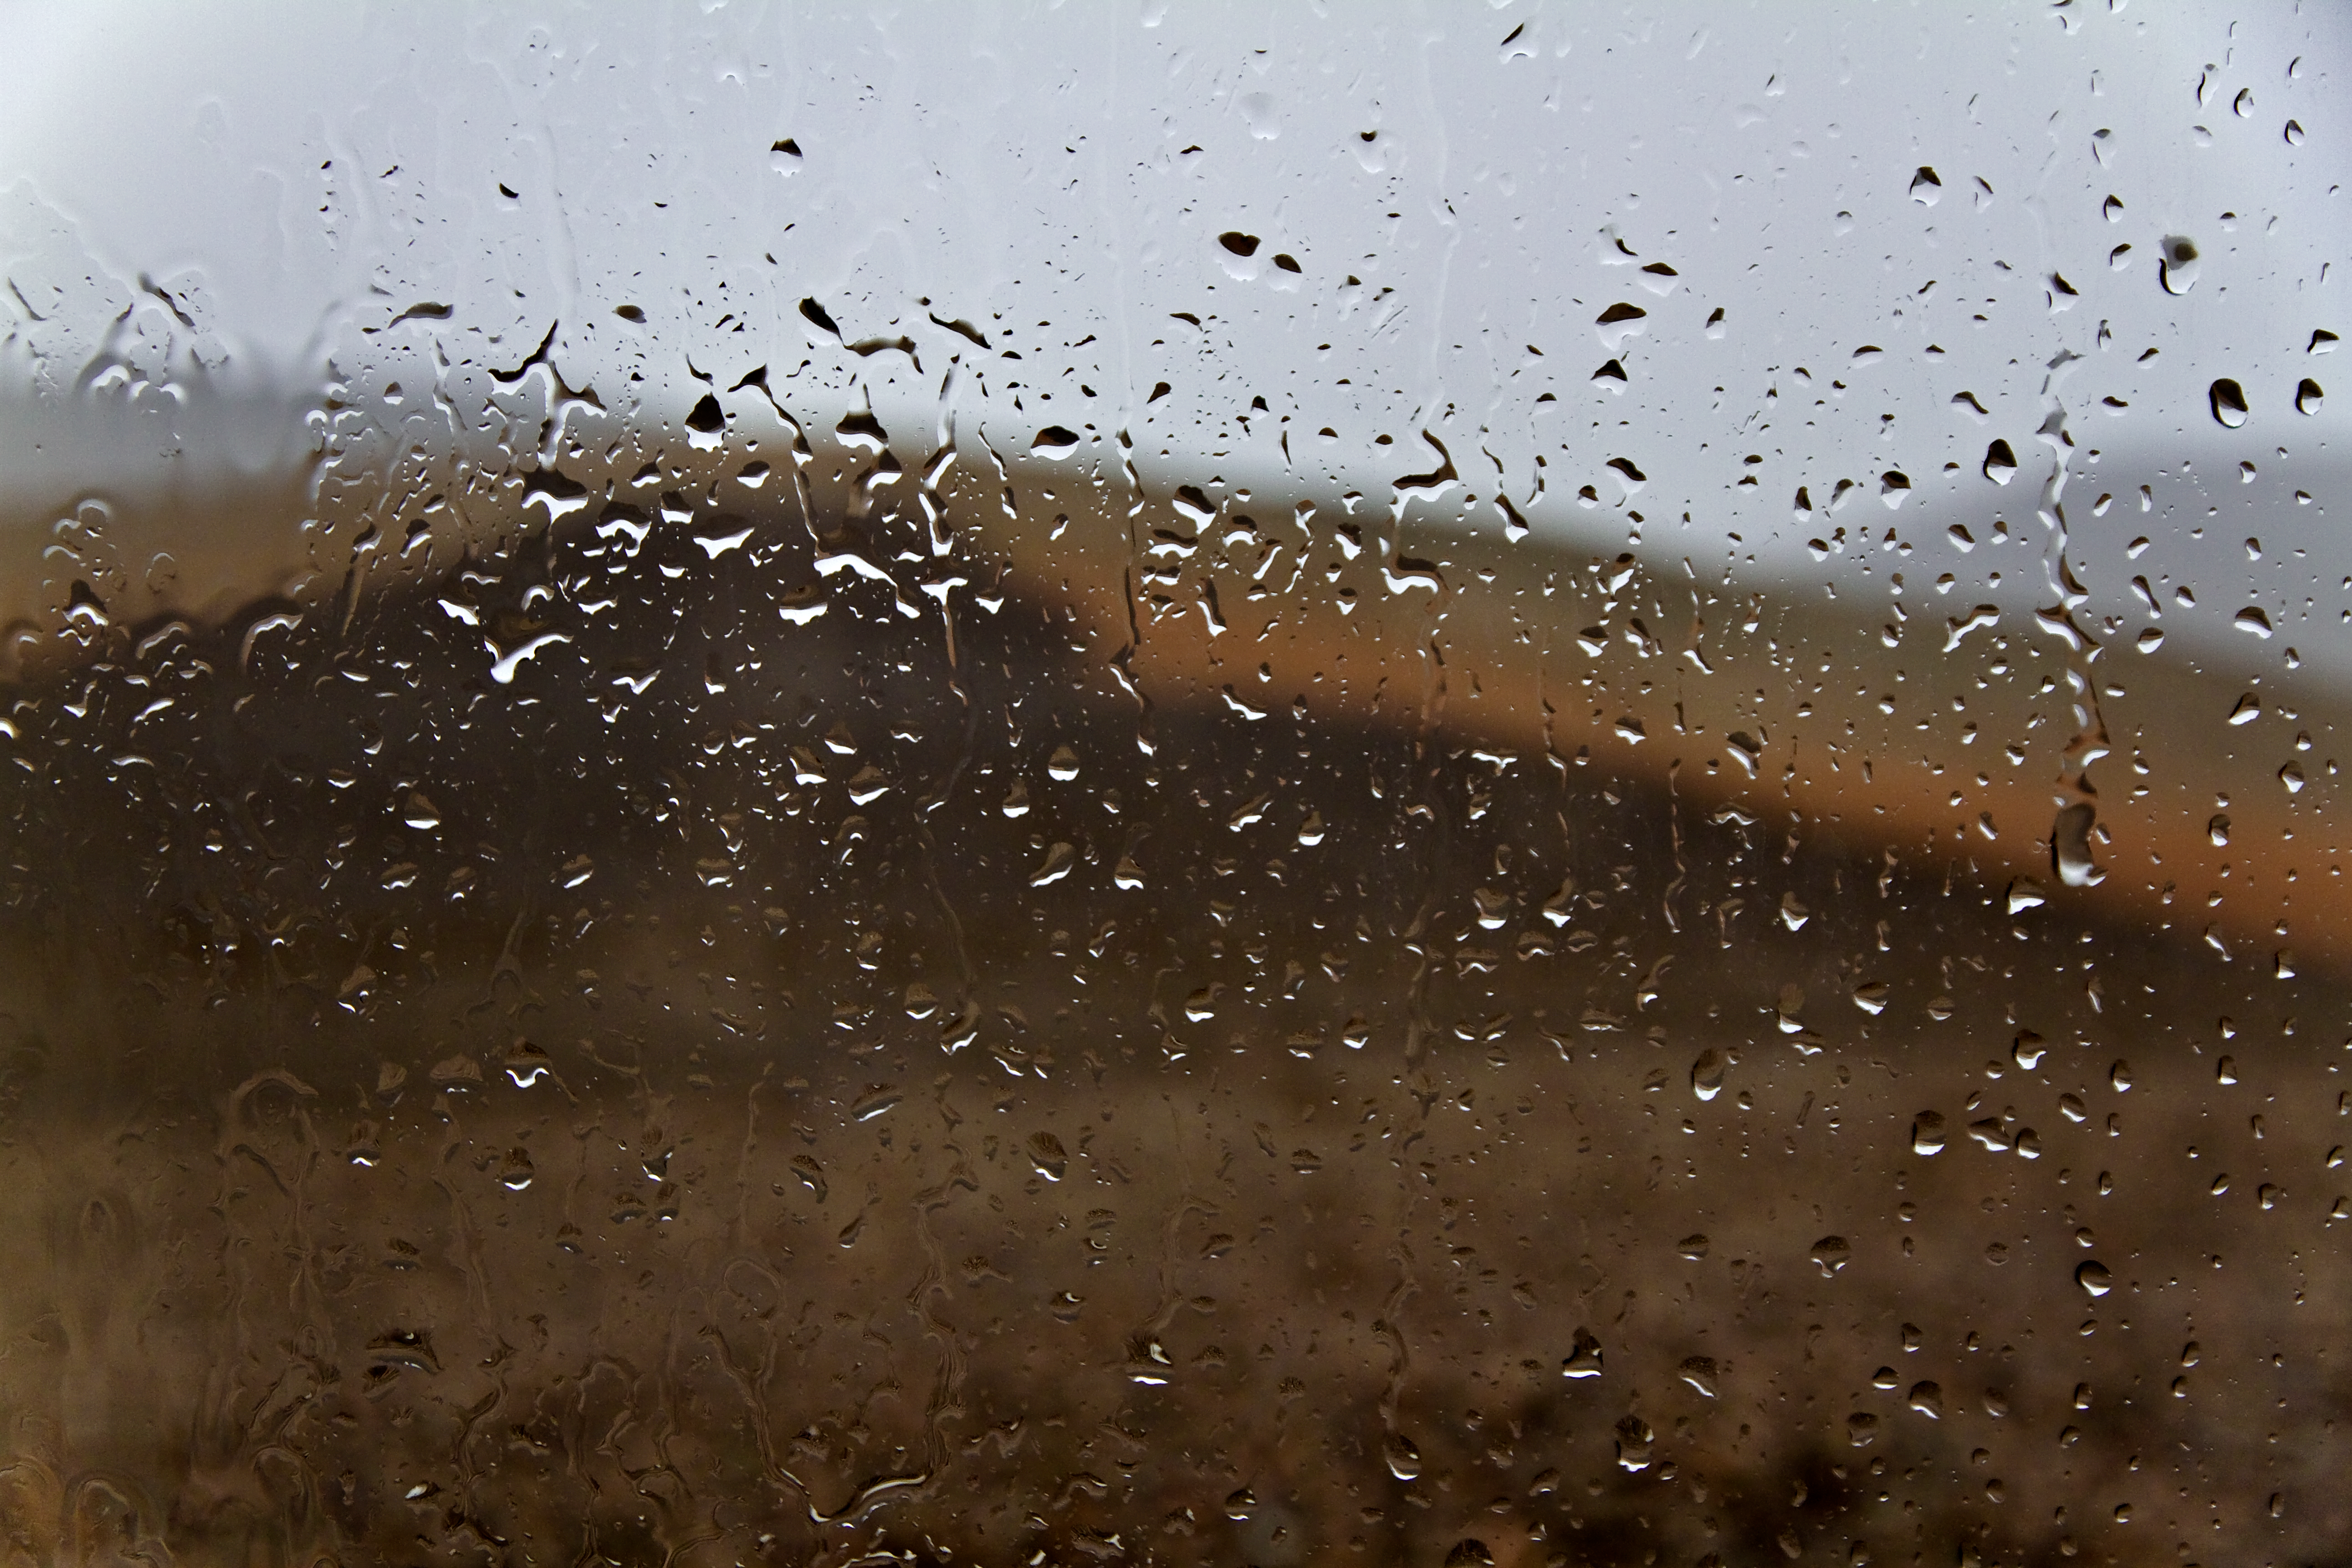

Rain in the driest place on Earth

These raindrops were photographed during very rare weather at ESO’s Paranal Observatory in northern Chile. This is usually one of the driest places on Earth but, during the storm of July 2011, very heavy rain fell and led to some localised flooding of the building. This artistic view of a unusual sight was captured by ESO Photo Ambassador Gianluca Lombardi.

Credit: ESO/G. Lombardi (glphoto.it)